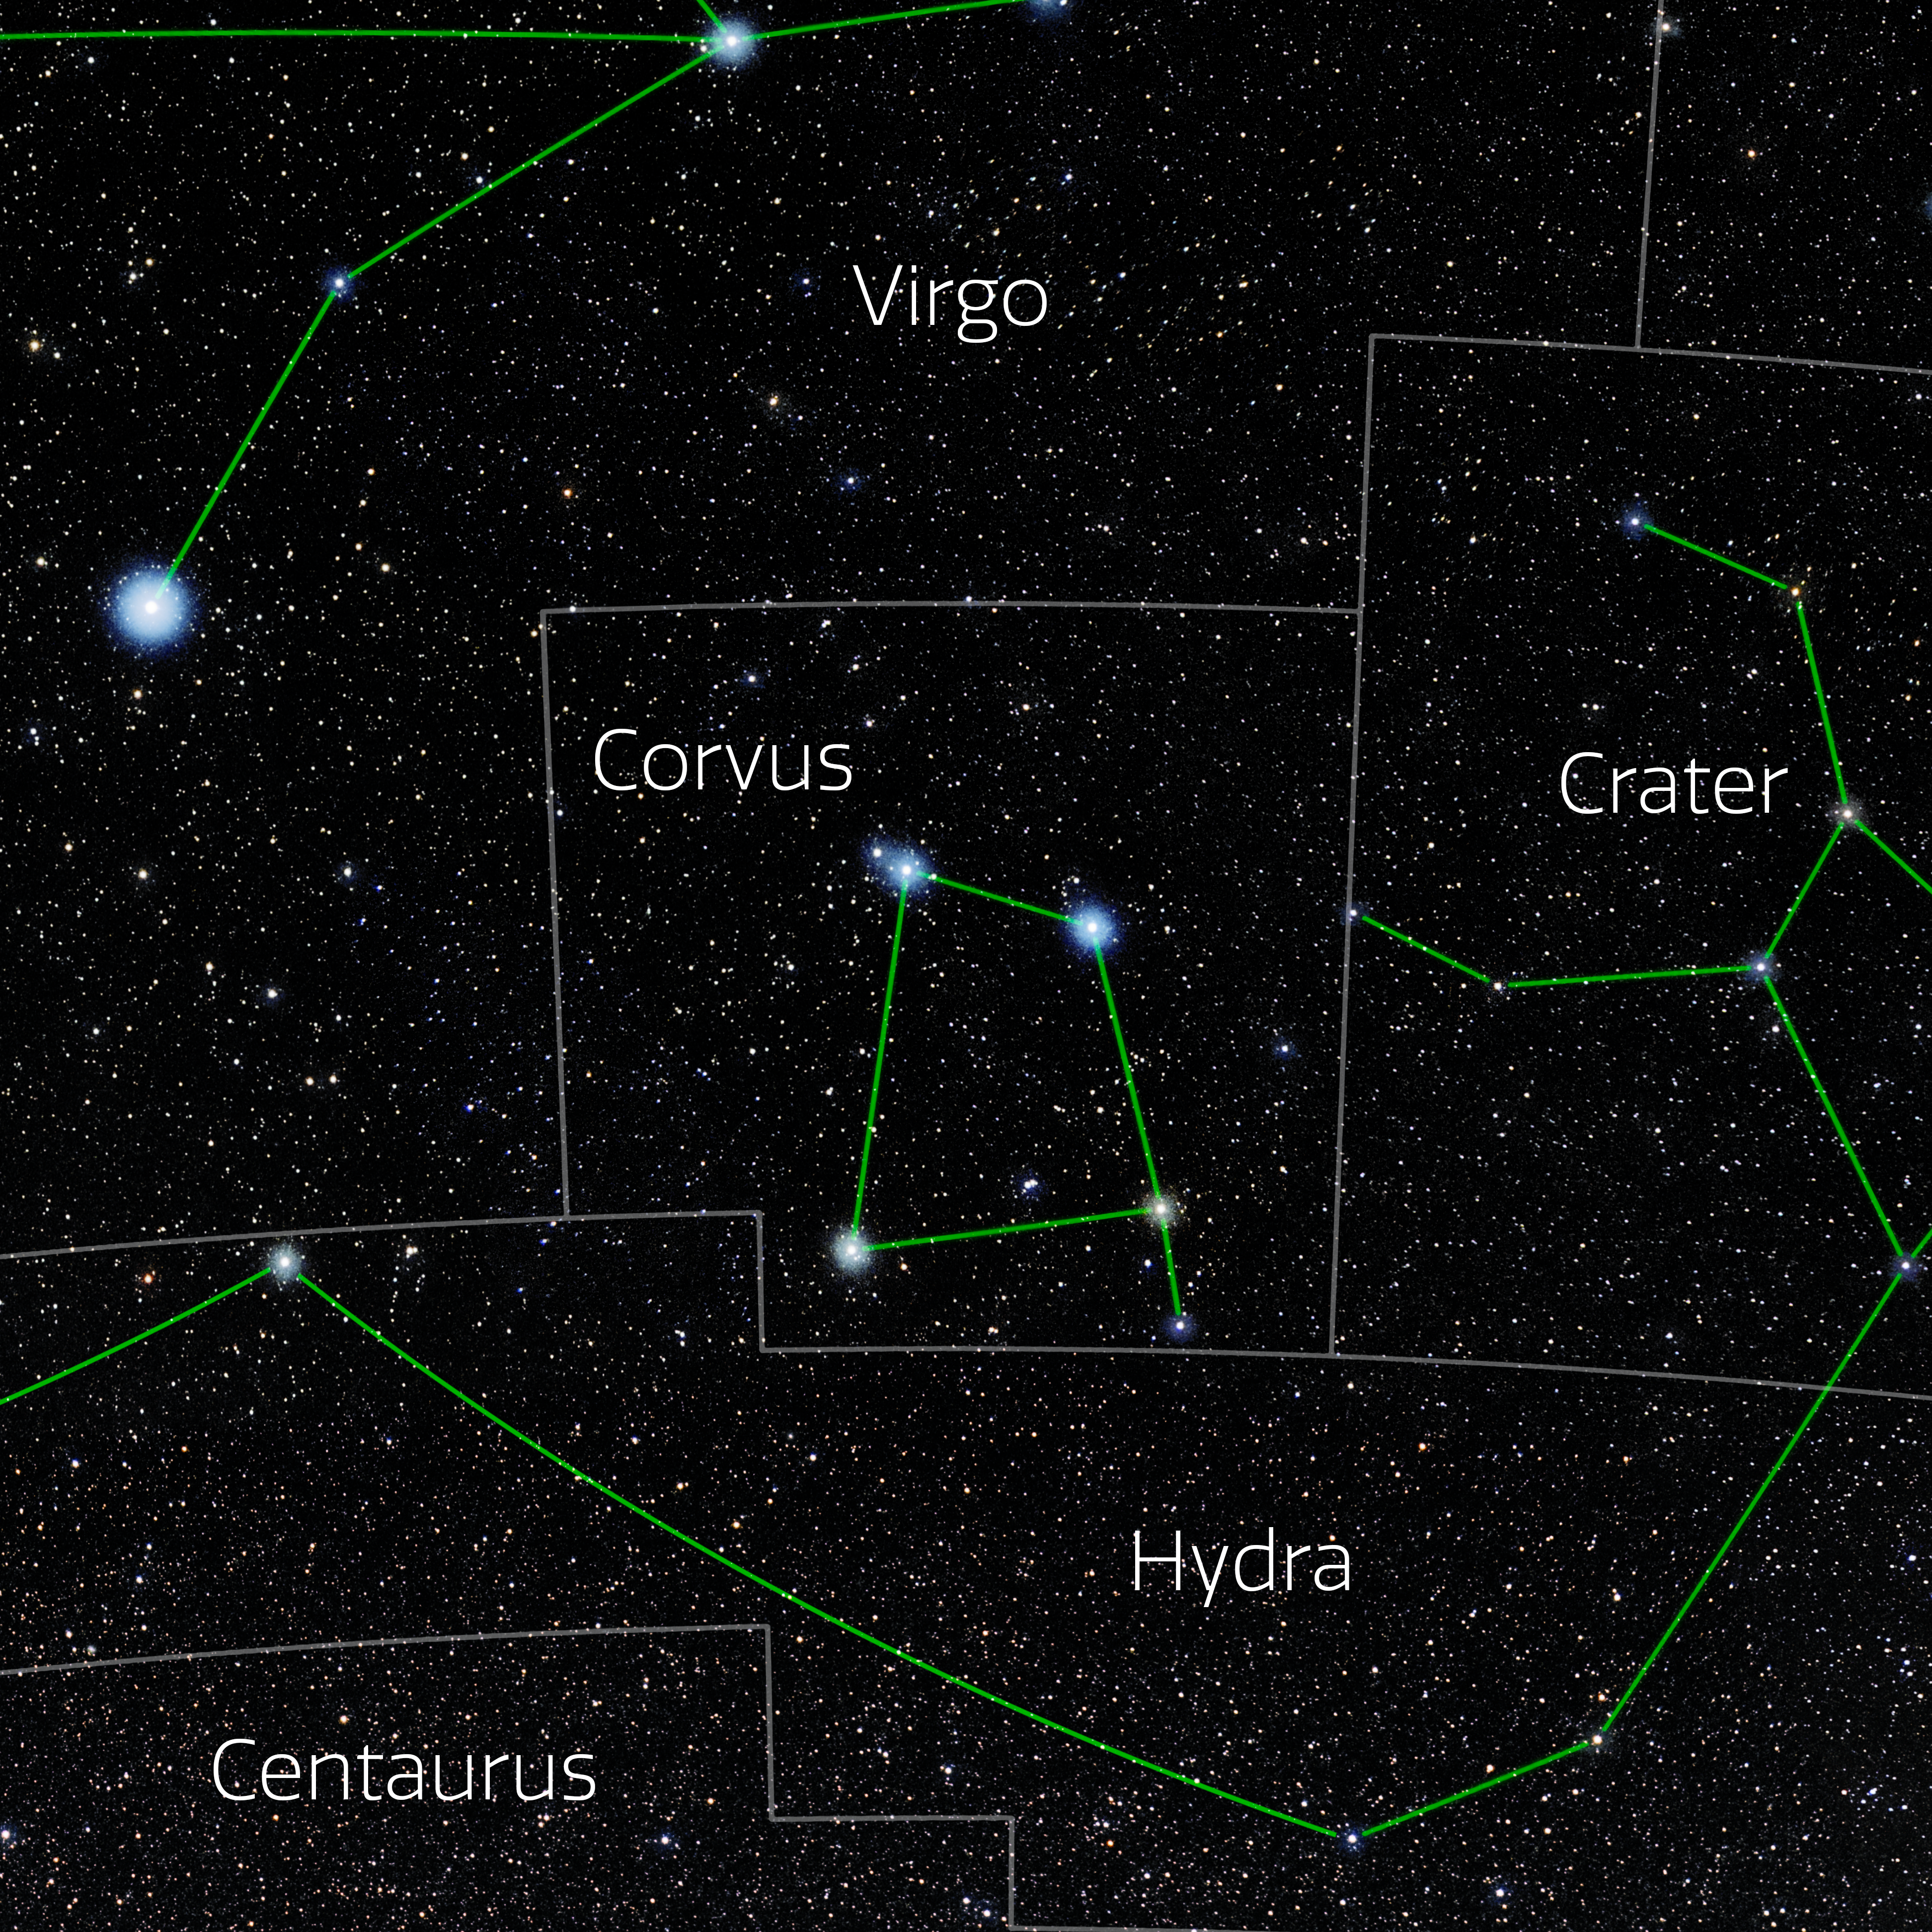

Corvus (Annotated)

Photo of the constellation Corvus with annotations from IAU and Sky & Telescope. Here is the non-annotated version.

Credit: E. Slawik/NOIRLab/NSF/AURA/M. Zamani